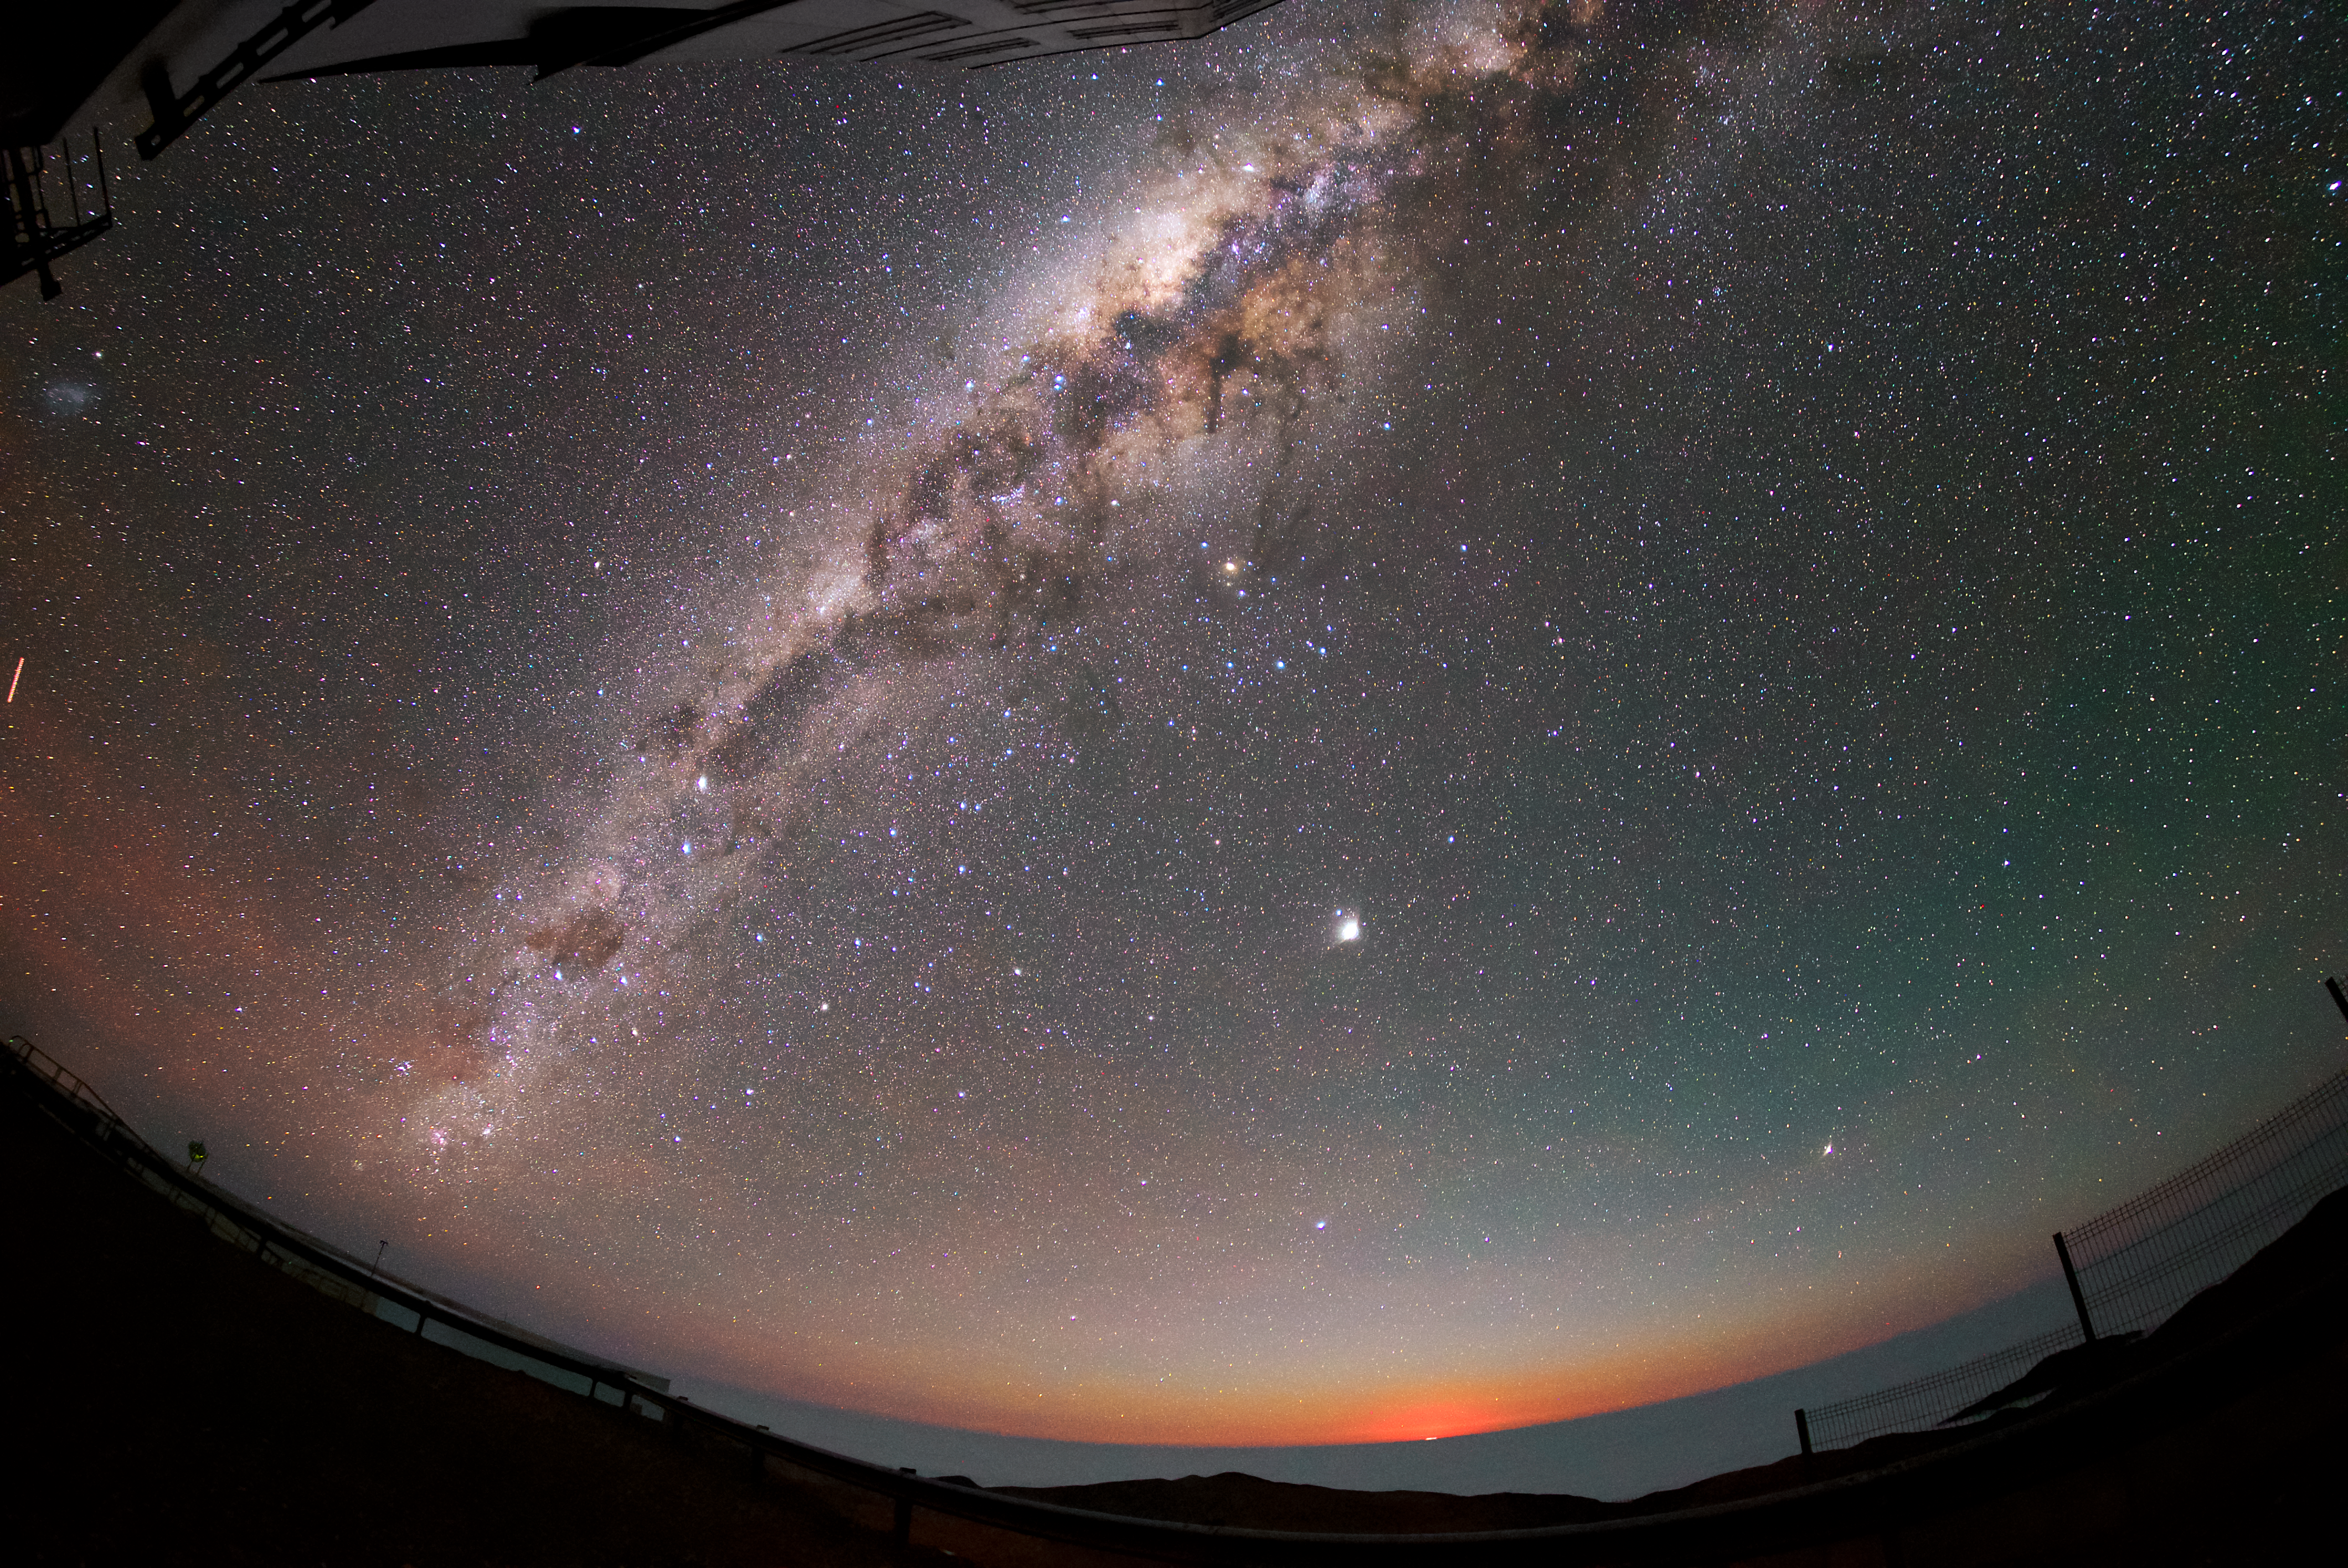

Moon and stars at Paranal

The Moon is on the horizon at the location of ESO's VLT in Paranal, sharing the sky with the vast number of stars that can be seen from this site. The bright band of stars that arcs across the image is our own Galaxy, the Milky Way. That so many stars are visible is owing to the extraordinarily dark skies observed at Paranal, which has about 300 such clear nights per year. As the world's most advanced optical instrument, the VLT is designed to make the most of these excellent conditions to study the Universe and astronomical objects, and leads to the publication of an average of more than one peer-reviewed scientific paper per day.

Credit: ESO/Daniele Gasparri (www.astroatacama.com)